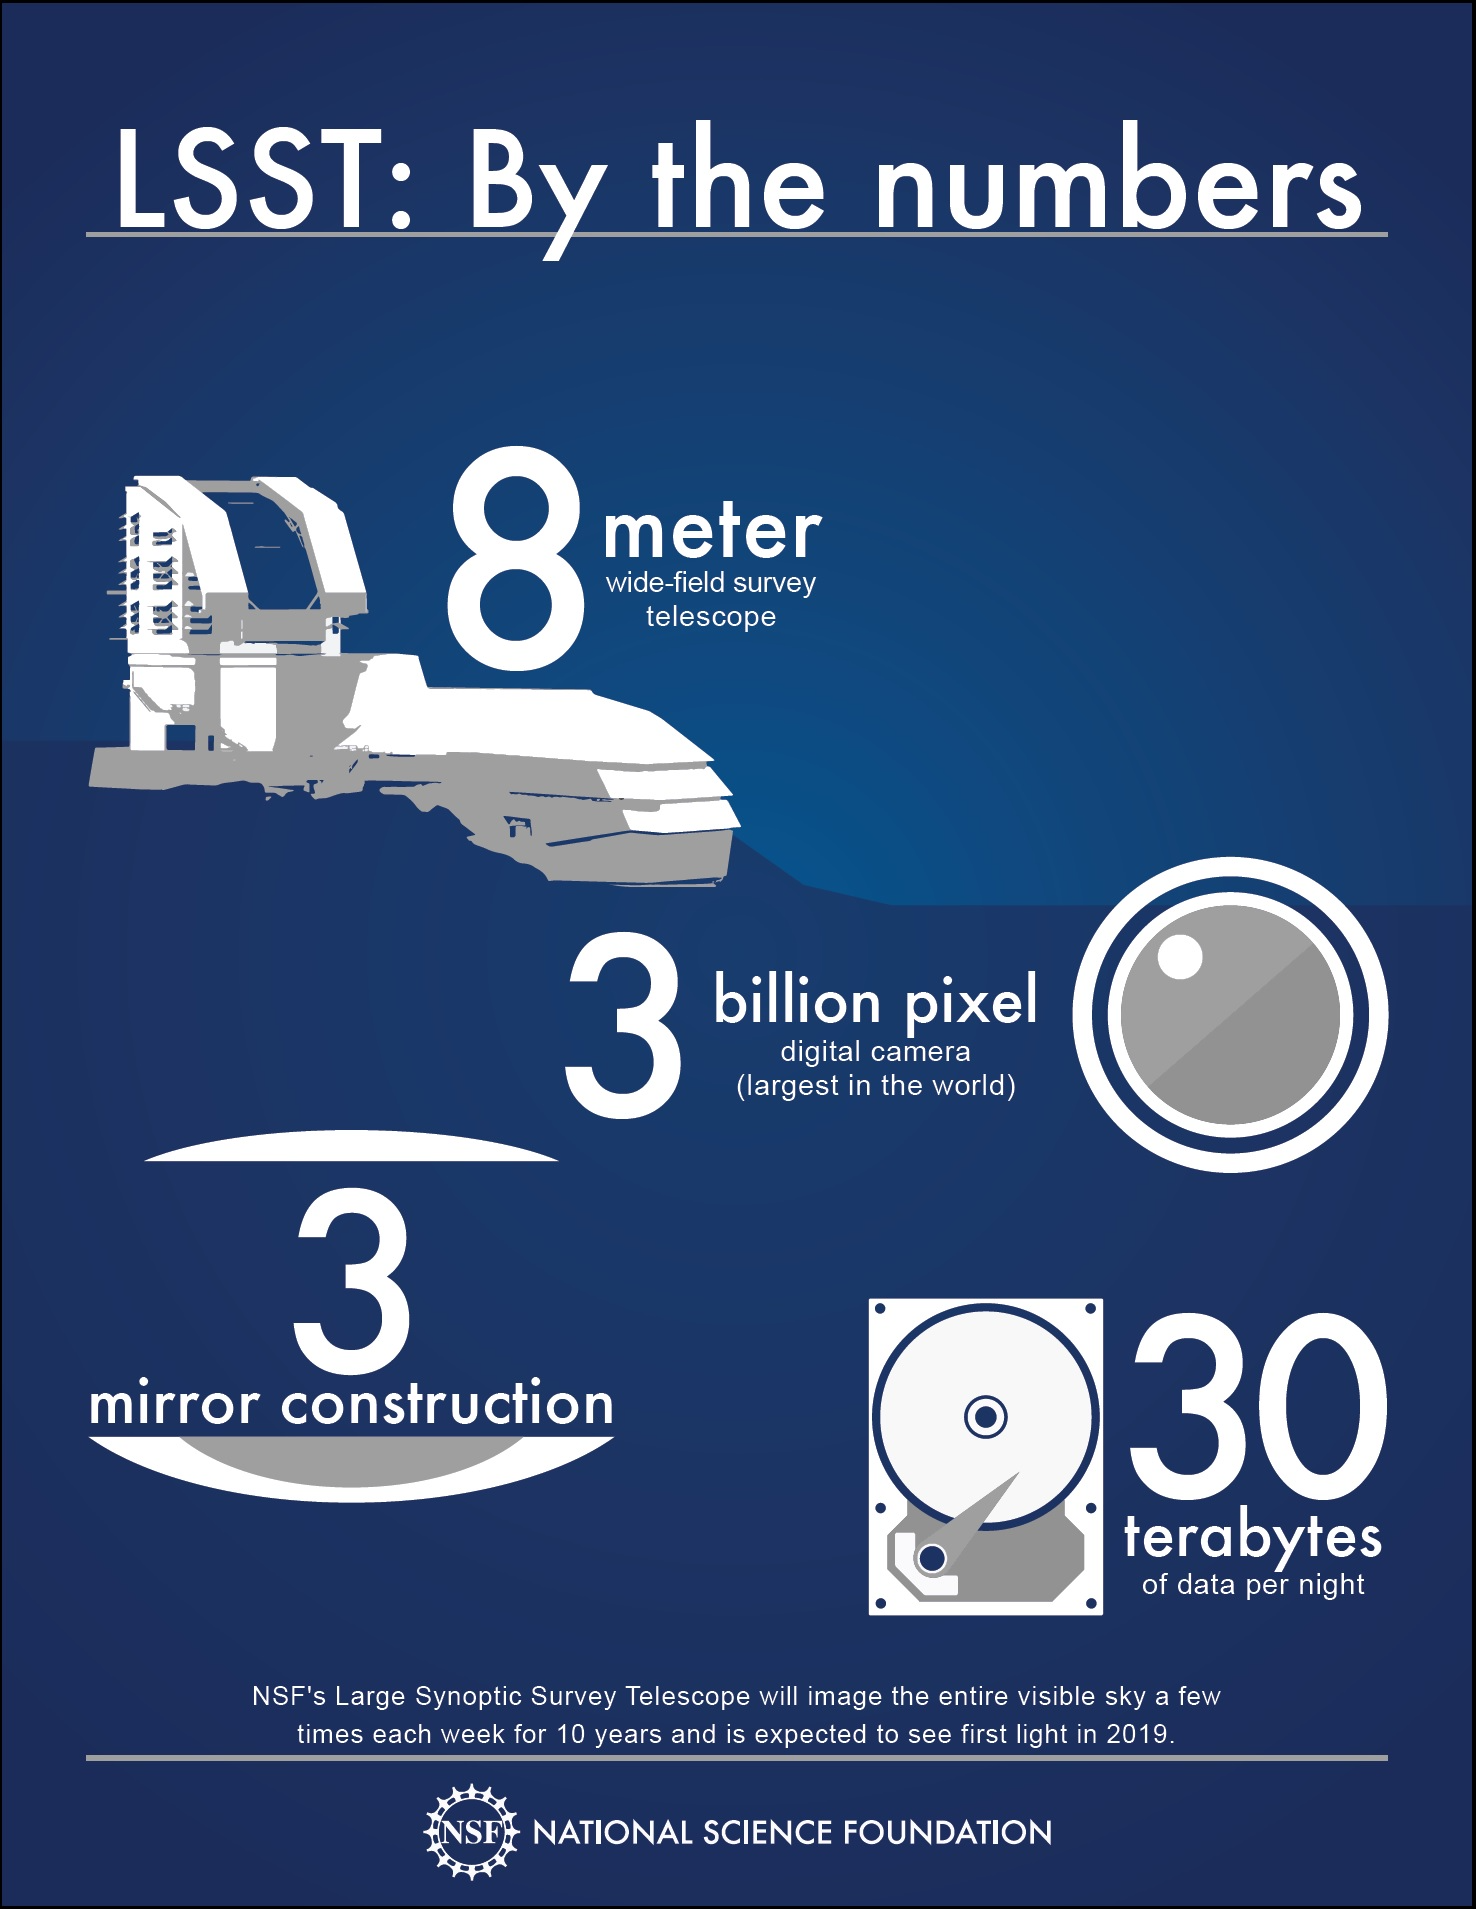

LSST: By the numbers

LSST will take more than 800 panoramic images of the sky each night, allowing for detailed maps of the Milky Way and of our own solar system, and charting billions of remote galaxies. Its observations will also probe the imprints of dark matter and dark energy on the evolution of the universe.

Credit: NSF/Adrian Apodaca